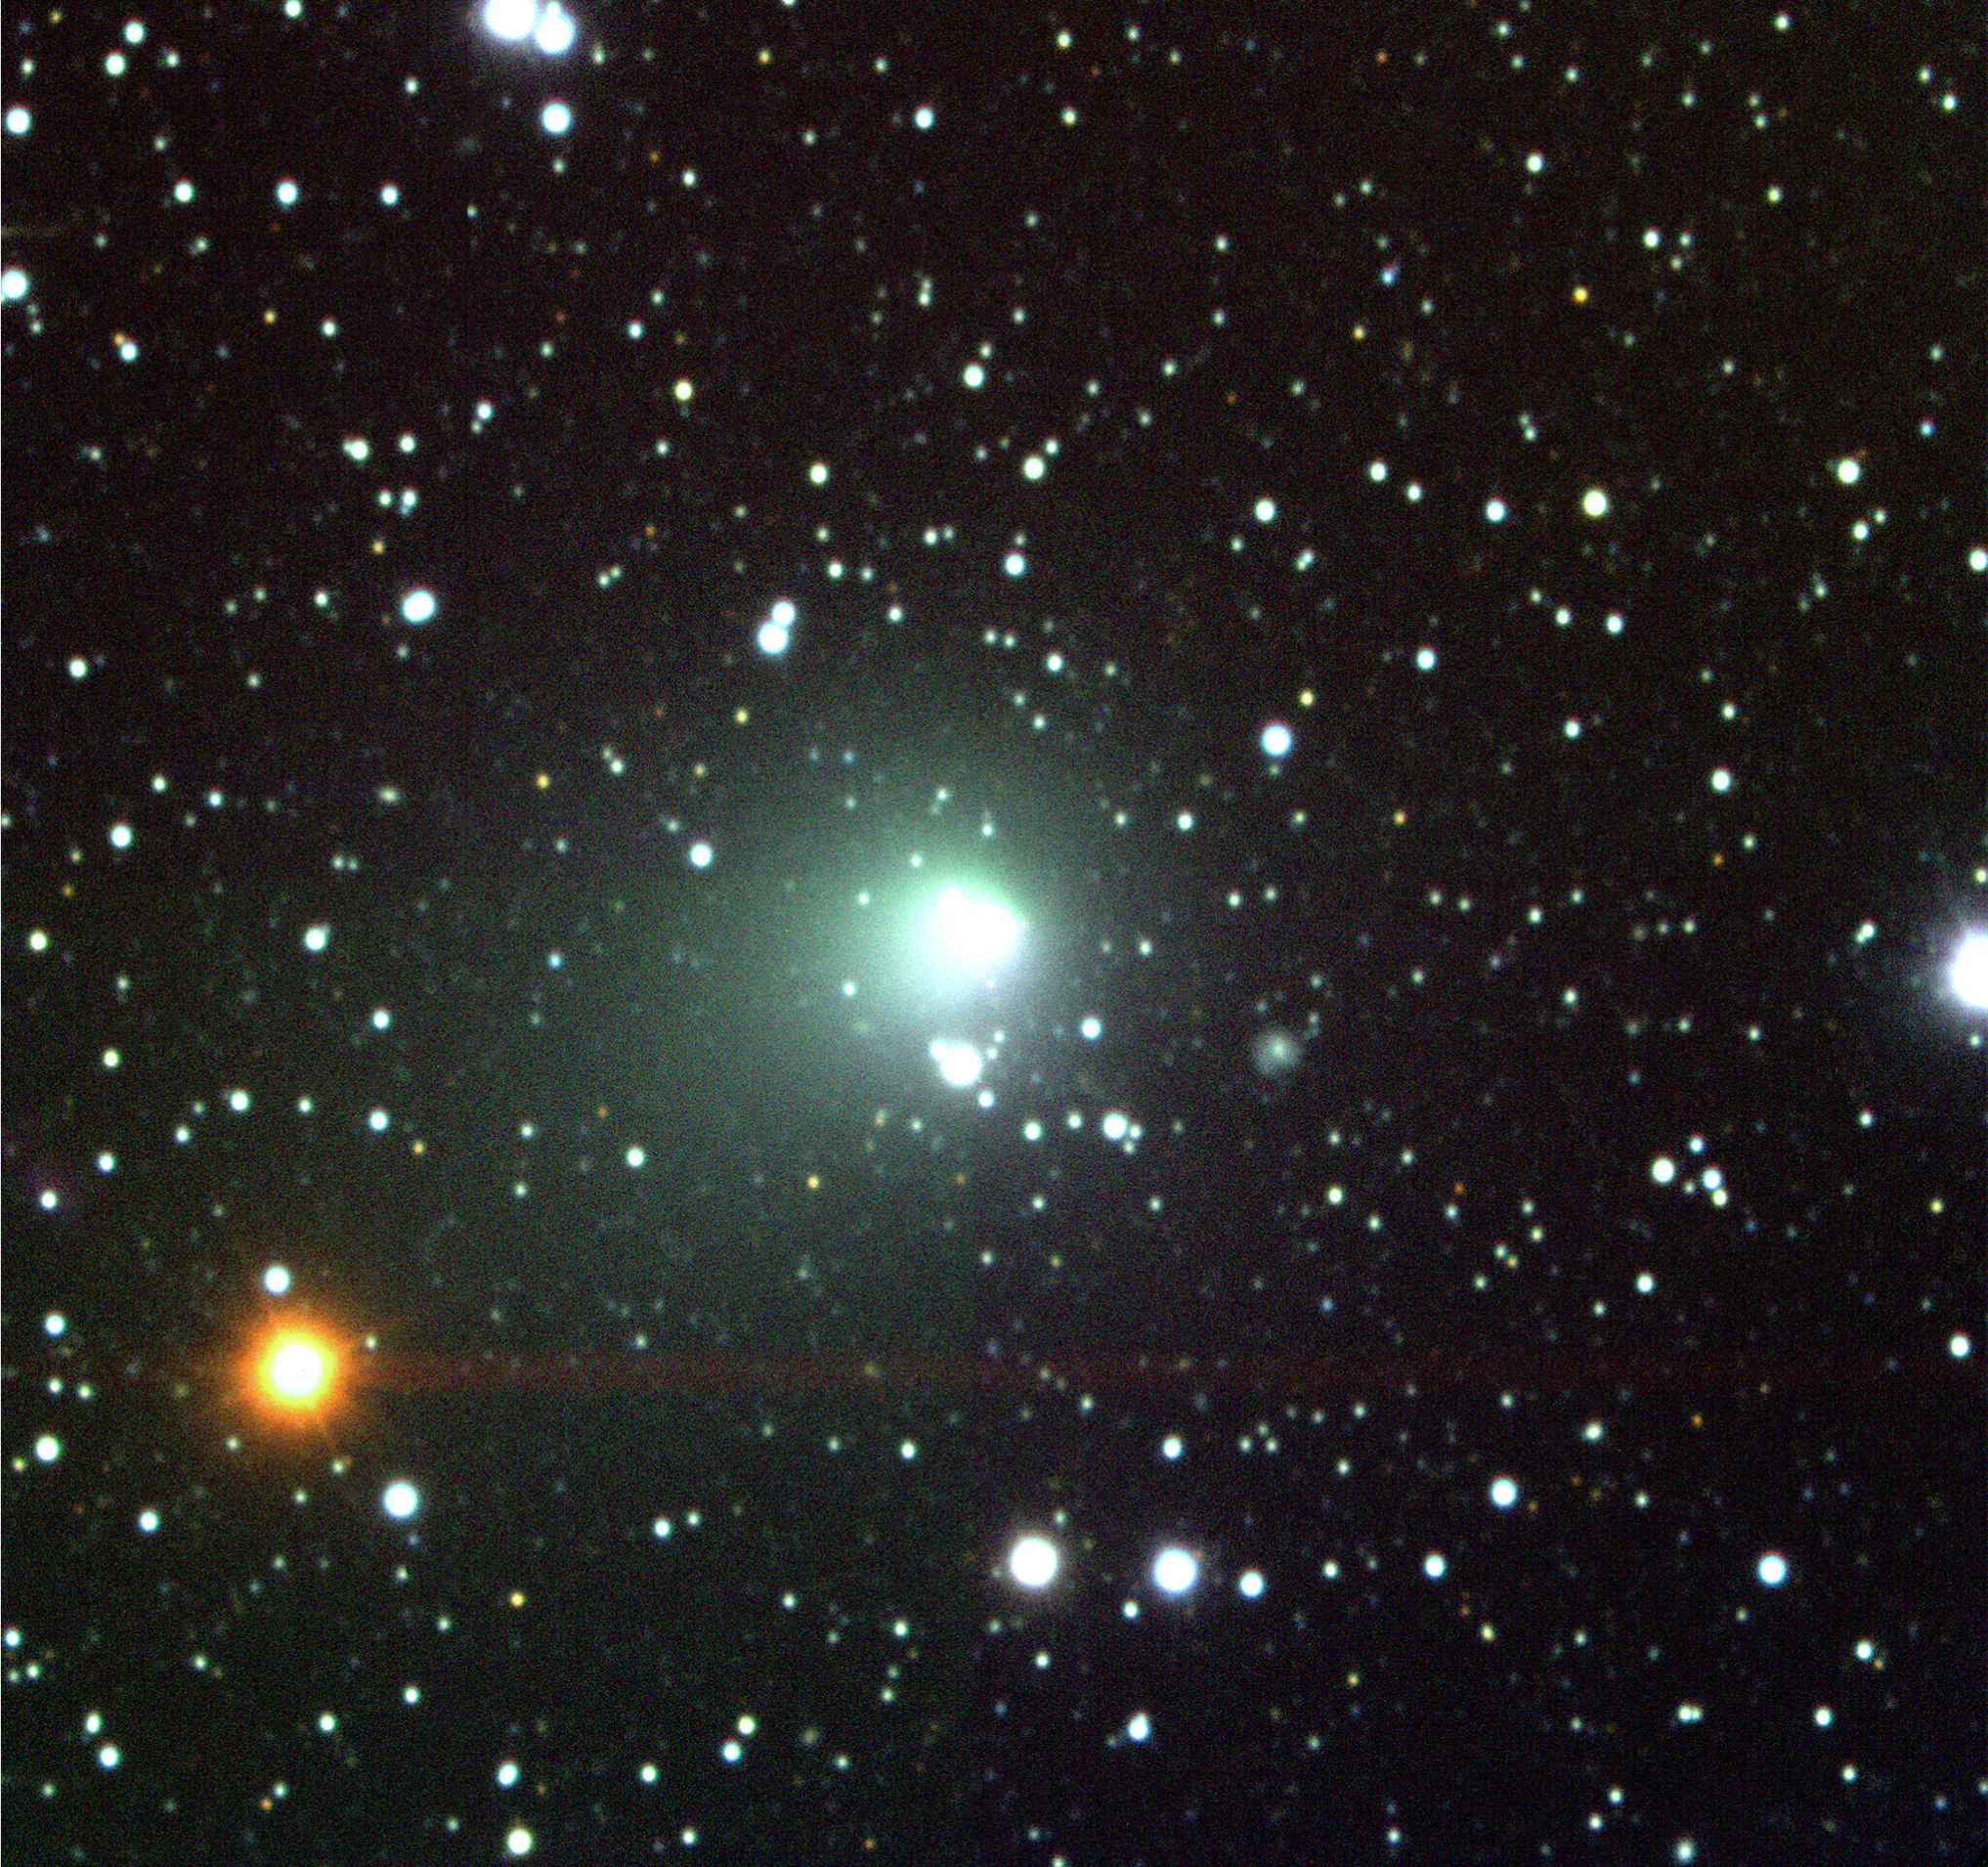

Comet Hale-Bopp

False-colour composite photo of Comet Hale-Bopp, obtained on June 18, 1999, with the EMMI instrument at the ESO 3.5-m New Technology Telescope (NTT) at La Silla. Three exposures were made through V- (green-yellow; 60 sec; here colour-coded as "blue"), R- (red; 30 sec; "green") and I (infrared, 30s; "red"), respectively. The sky field measures about 7.2 x 7.2 arcmin 2 (2048x2048 pixels). The pixel size is 0.21/arcsec. North is up and East is left. The comet moved just over 1 arcsec during this series of exposures. The bright star in the lower left quadrant is unsually red. The broad line extending to the right from this star is an optical reflection in the telescope. A distant galaxy is seen to the right below the centre (at 4 o'clock) of the comet.

Credit: ESO